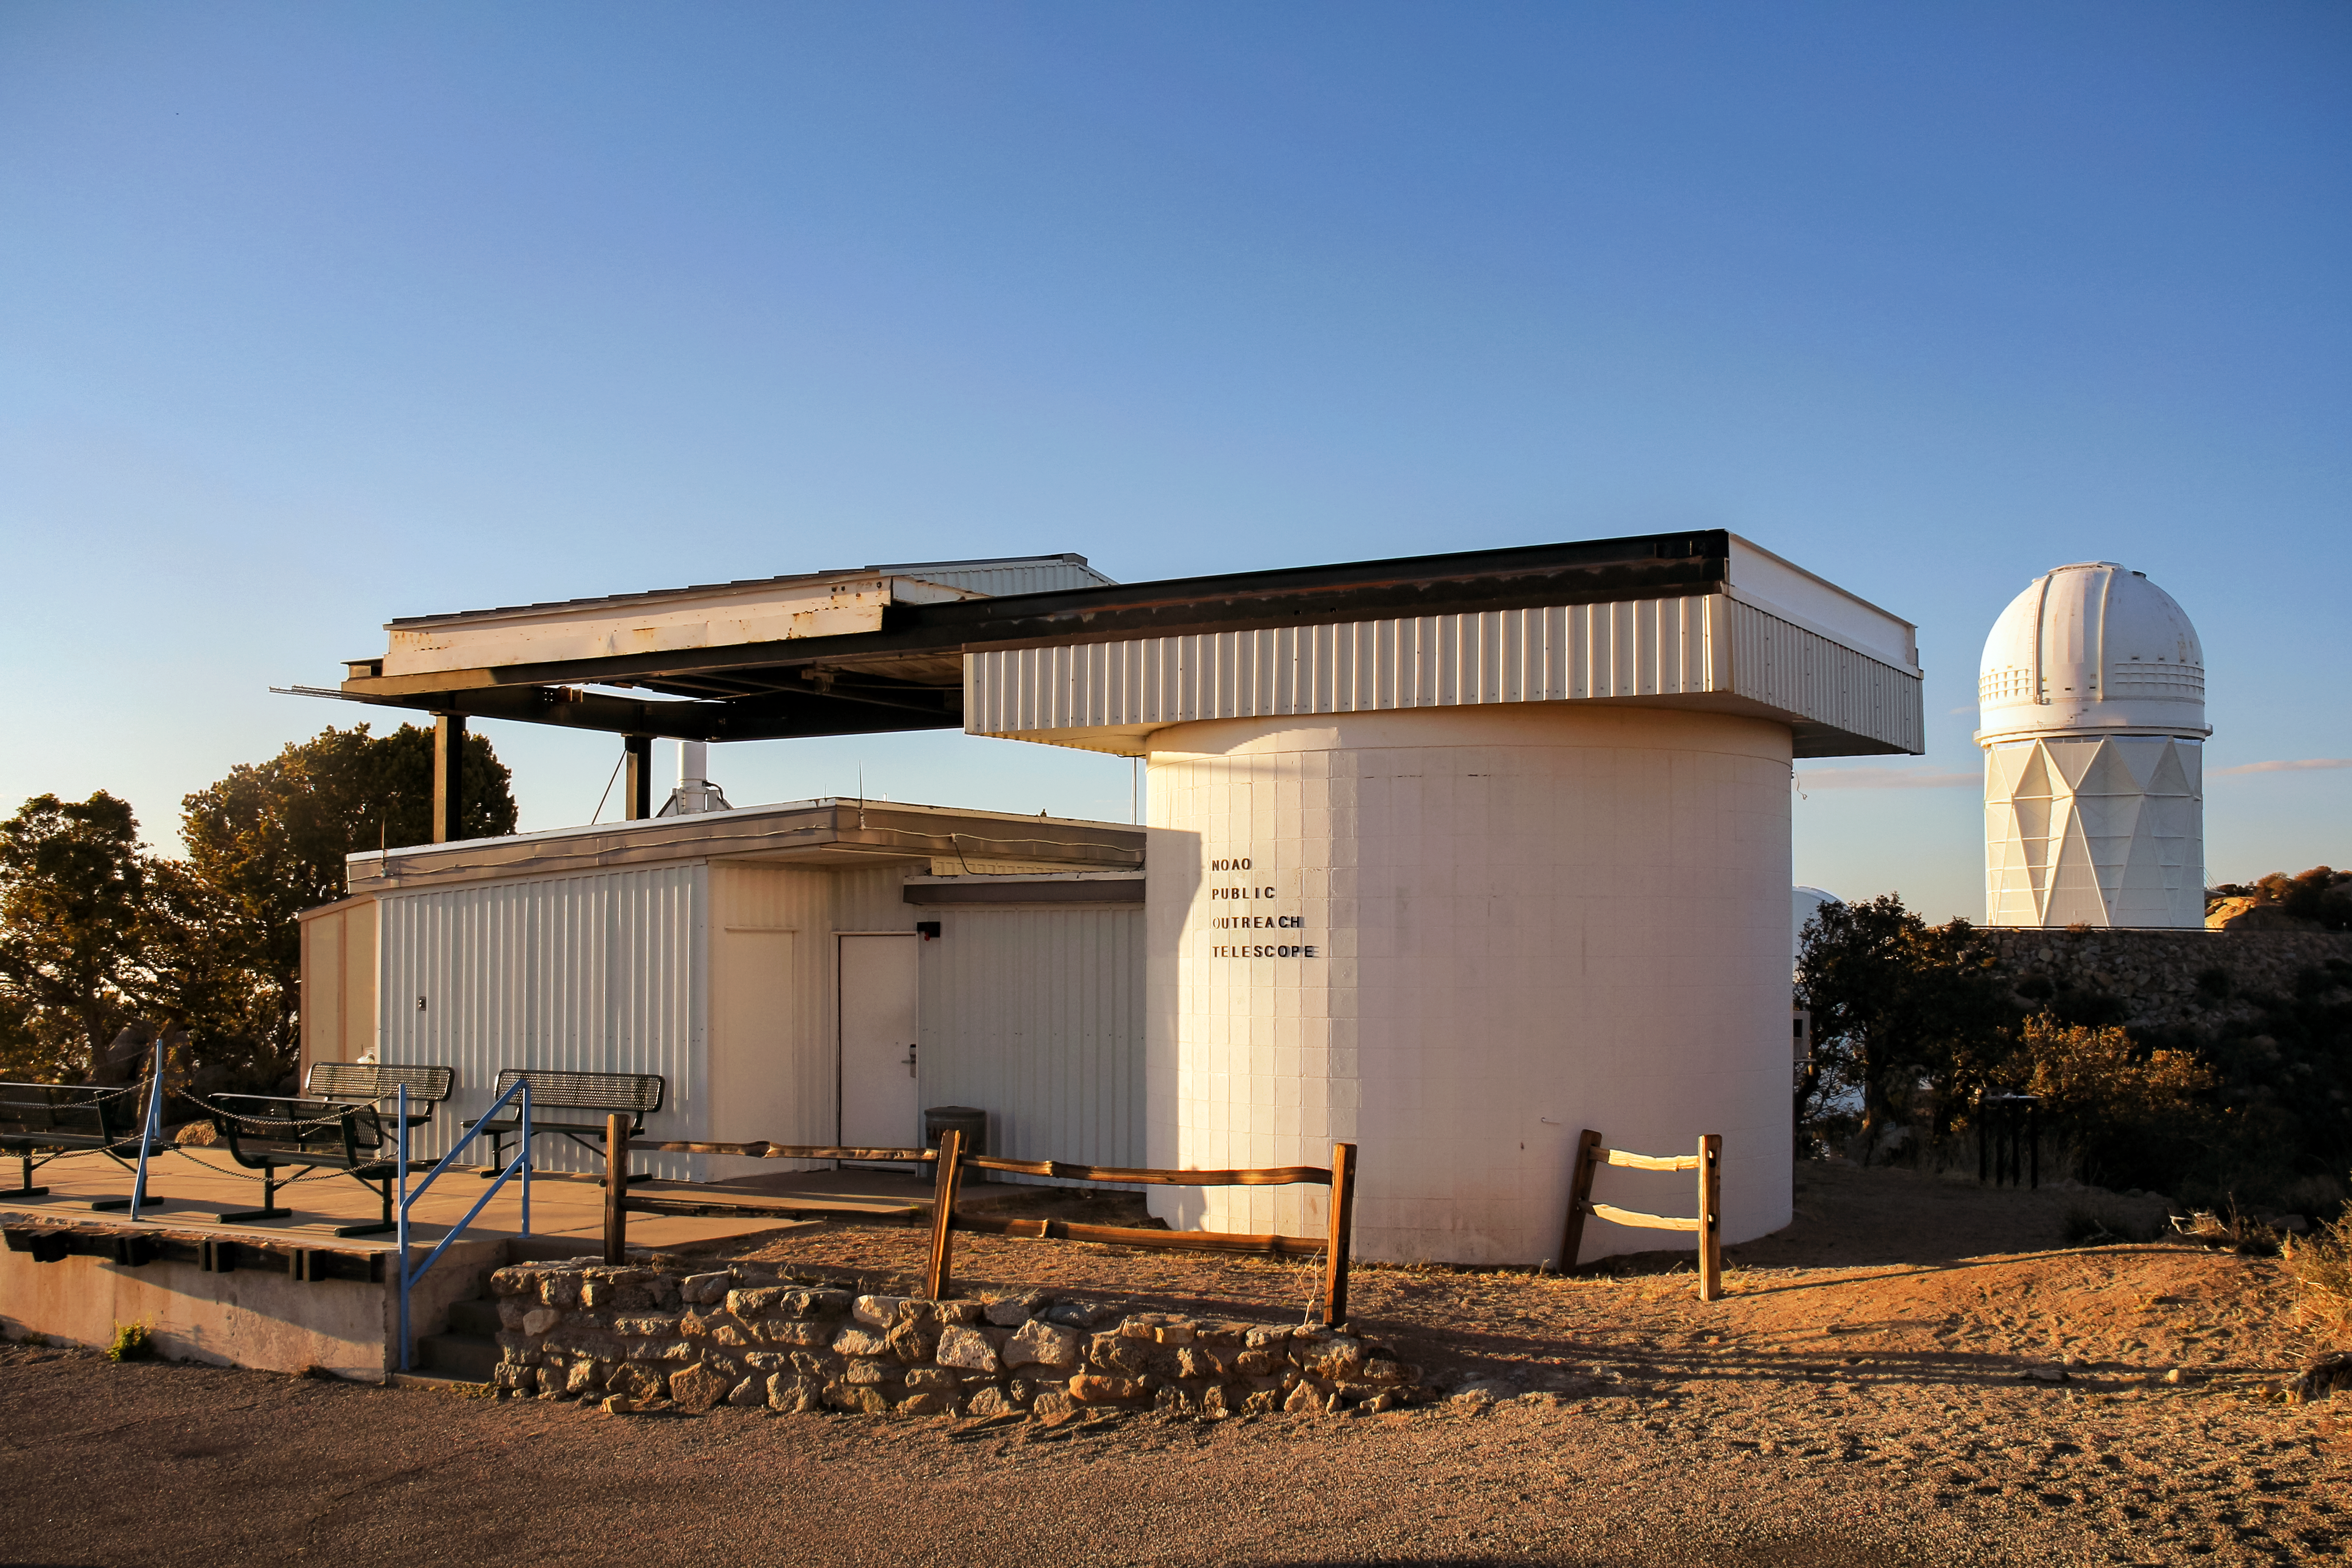

Roll Off Roof 0.4-meter Telescope

Roll Off Roof 0.4-meter Telescope at Kitt Peak with Nicholas U. Mayall 4-meter Telescope in the background.

Credit: KPNO/NOIRLab/NSF/AURA/P. Marenfeld